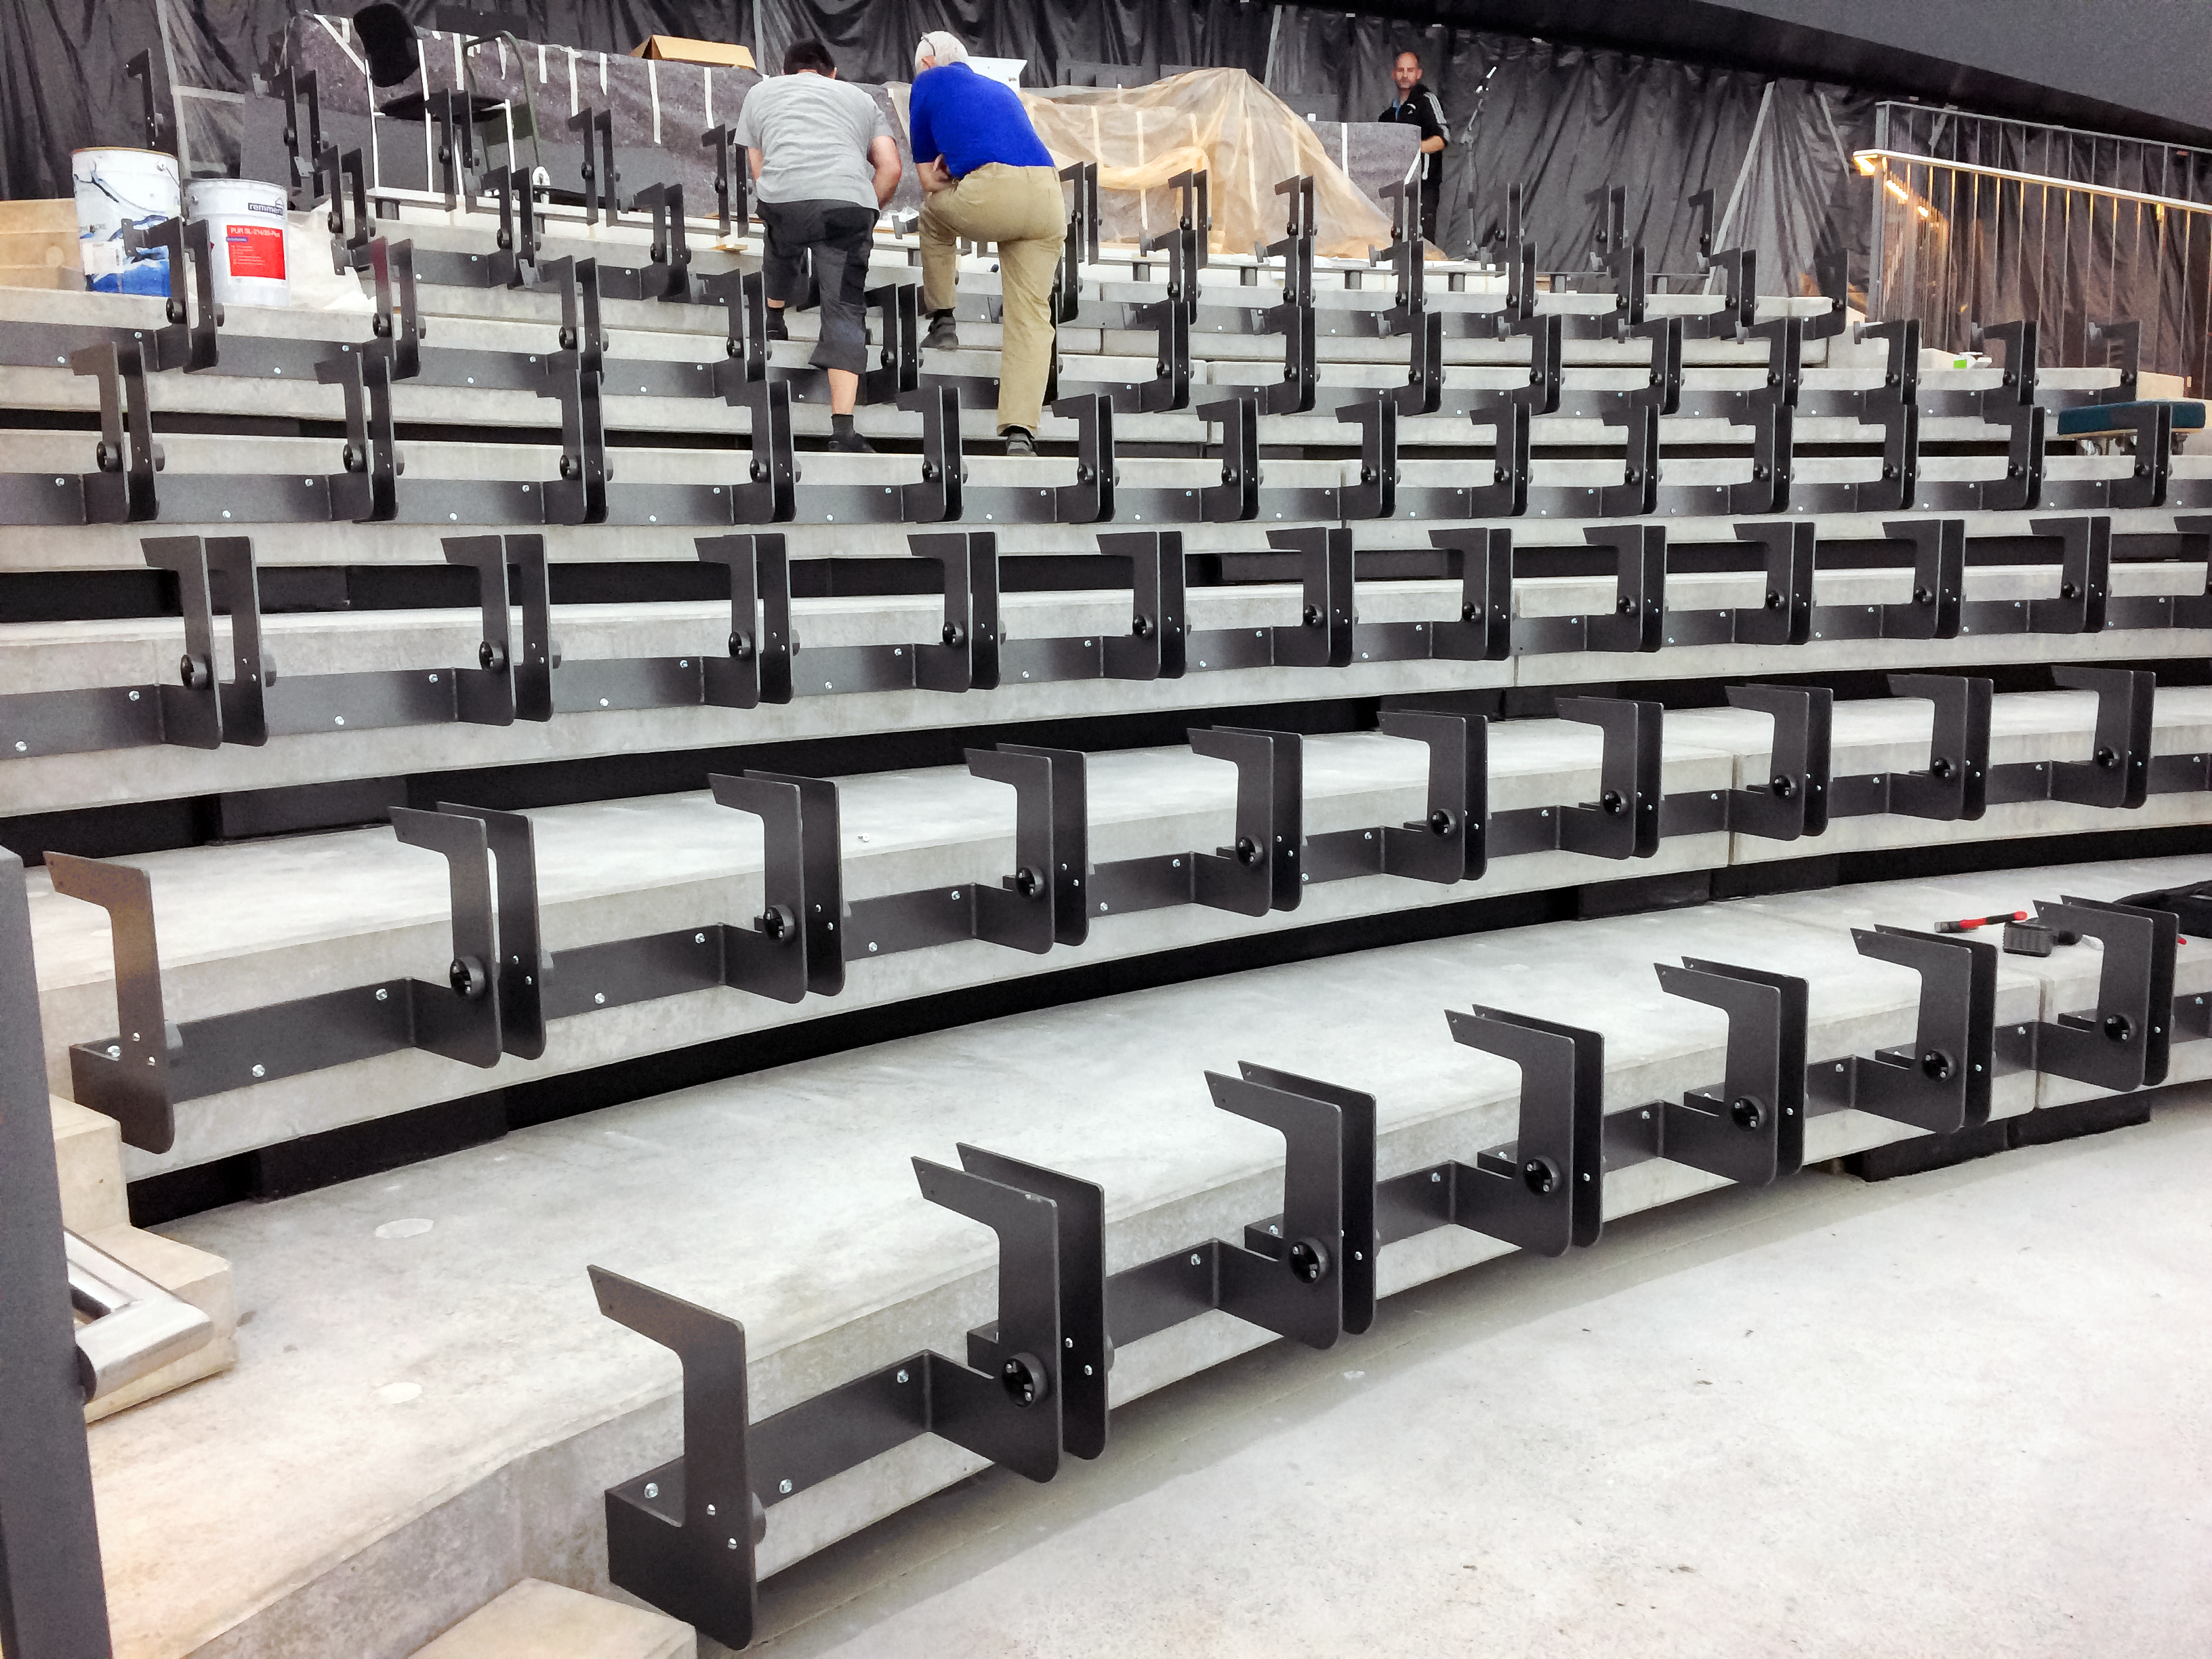

Creation of a planetarium

Construction of the ESO Supernova Planetarium & Visitor Centre.

Credit: Architekten Bernhardt + Partner (www.bp-da.de)